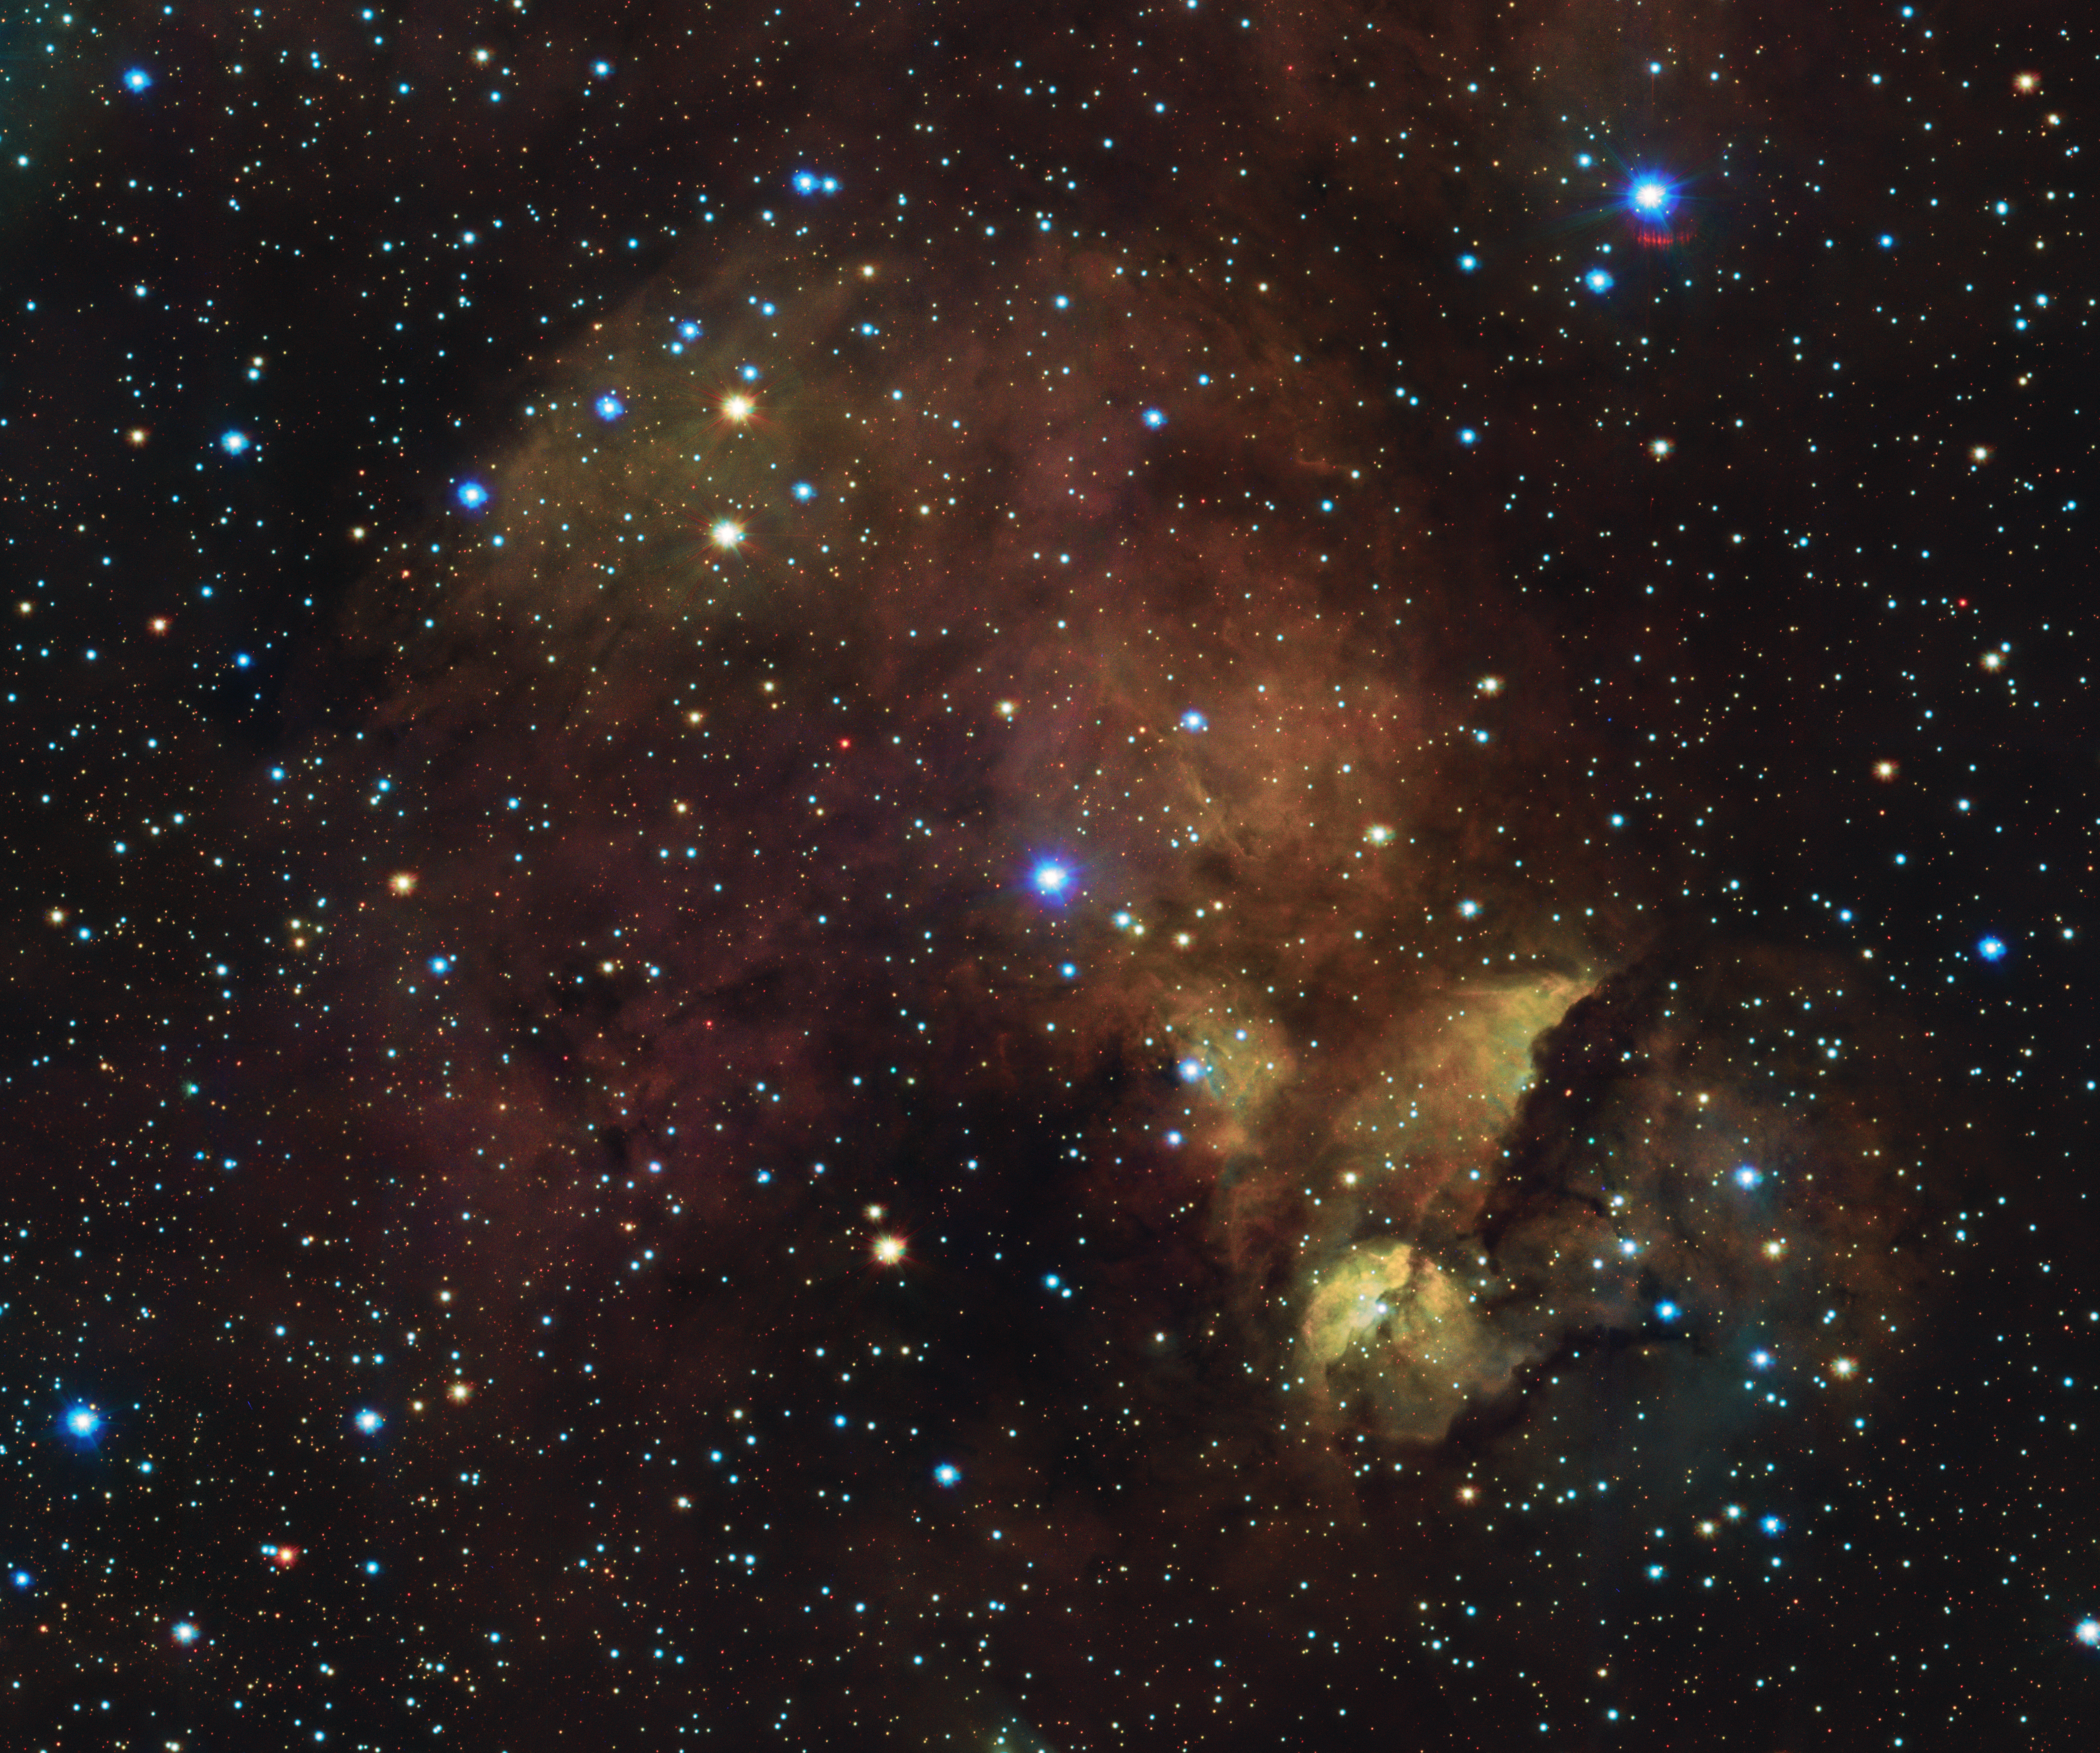

What’s in a nebula’s name?

Do you see a playful fox, a skulking hyena or… a chicken’s head? Located in the Centaurus constellation, this gas cloud is part of the giant Running Chicken Nebula. Some people see it as the head of the chicken, others see the chicken’s rear end.

But as much as scientists love fun names for nebulae, they are often not very conducive to clear communication in an international field like astronomy. That is why this nebula is formally known by two names that sound, well… a little less funky.

In 1955, Australian astronomer Colin Stanley Gum made an inventory of 84 emission nebulae in the southern sky: the Gum catalog. This one is known, quite dryly, as Gum 40. Long before Gum, in 1888, Danish astronomer John Louis Emil Dreyer had already compiled the ambitious New General Catalogue of Nebulae and Clusters of Stars (NGC), an index of 7840 astronomical objects such as galaxies, star clusters and emission nebulae like this one. Dreyer later added two Index Catalogues (IC) to his work, describing another 5386 celestial objects. This nebula was labelled IC 2872. The NGC is still used today: it got its most recent update in 2019, with 13 957 new objects.

This image of IC 2872 — or Gum 40, the chicken head or whatever nickname you might wish to give it — was captured by the VLT Survey Telescope (VST), hosted at ESO’s Paranal Observatory in Chile. As telescopes and instruments keep getting better, more and more deep-sky objects are discovered, so the lists and catalogues will never be complete. But that shouldn't keep us from trying to compile them — or making up fun nicknames, right?

Credit: ESO/VPHAS+ team.